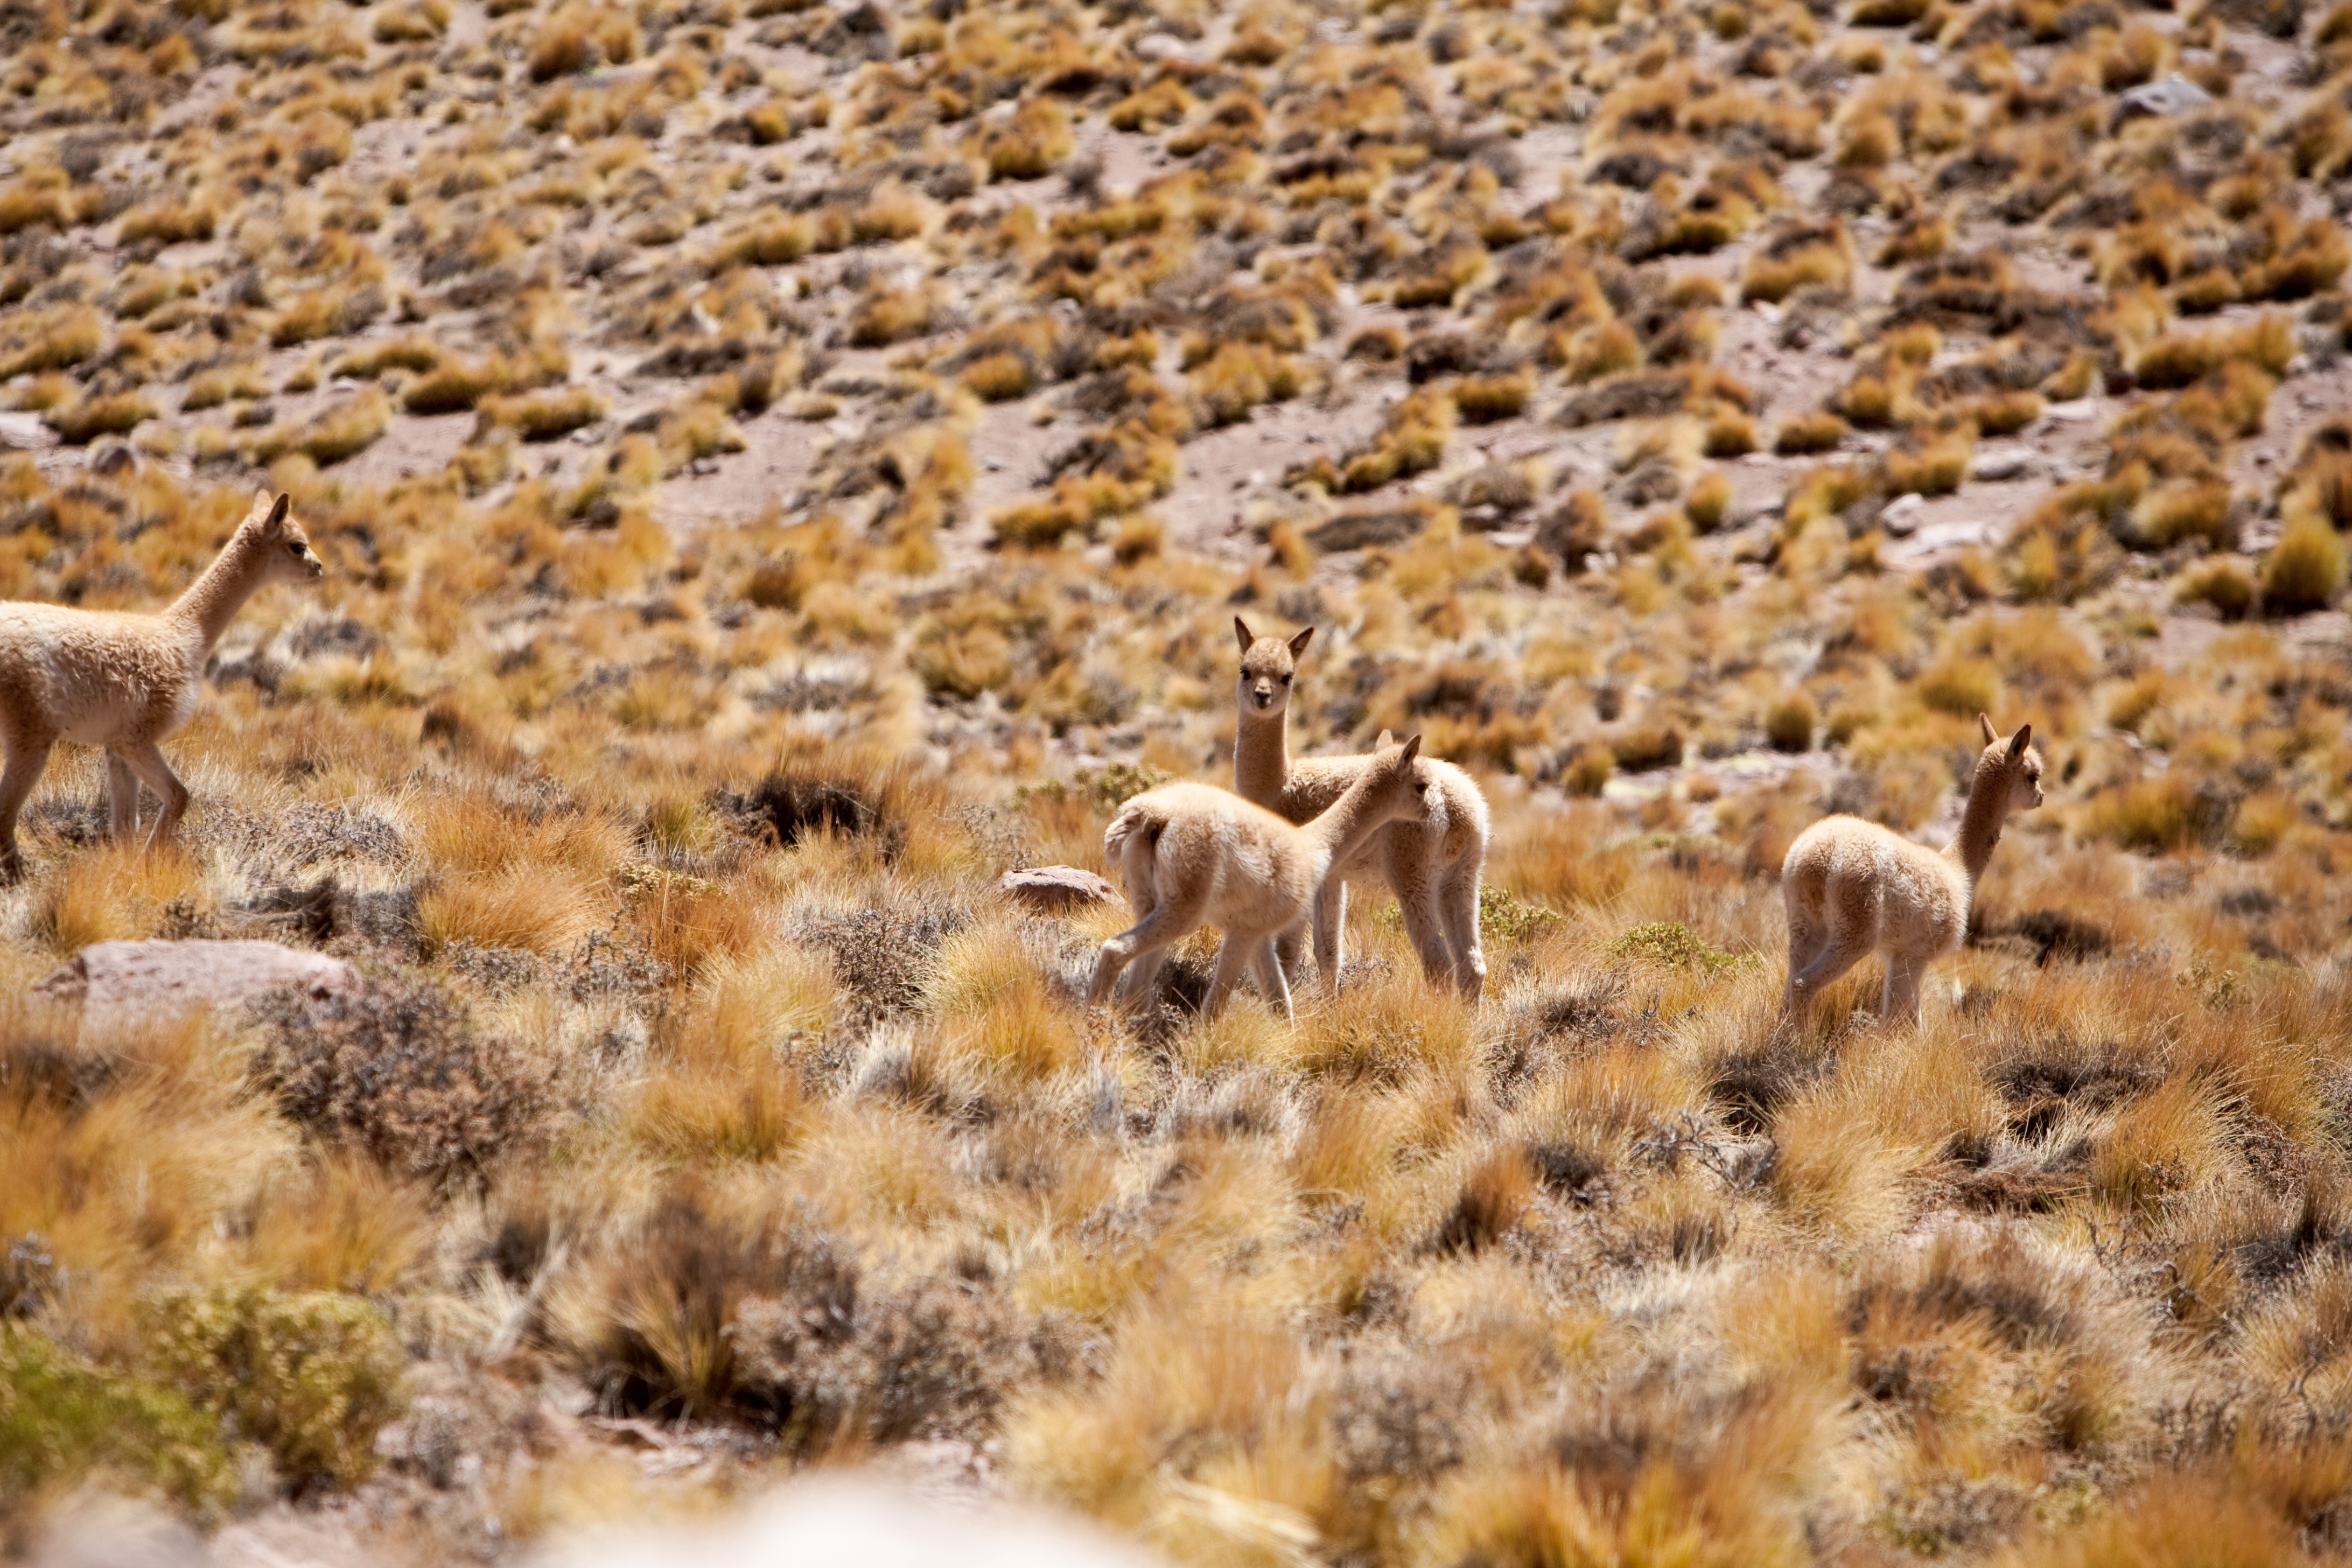

Wild vicuñas

A few examples of wild vicuñas, relatives of the llama, which can be found in the heights of the Andes. Photo was taken in March 2009, at the altitude of 3 500m around the ALMA area.

Credit: ESO